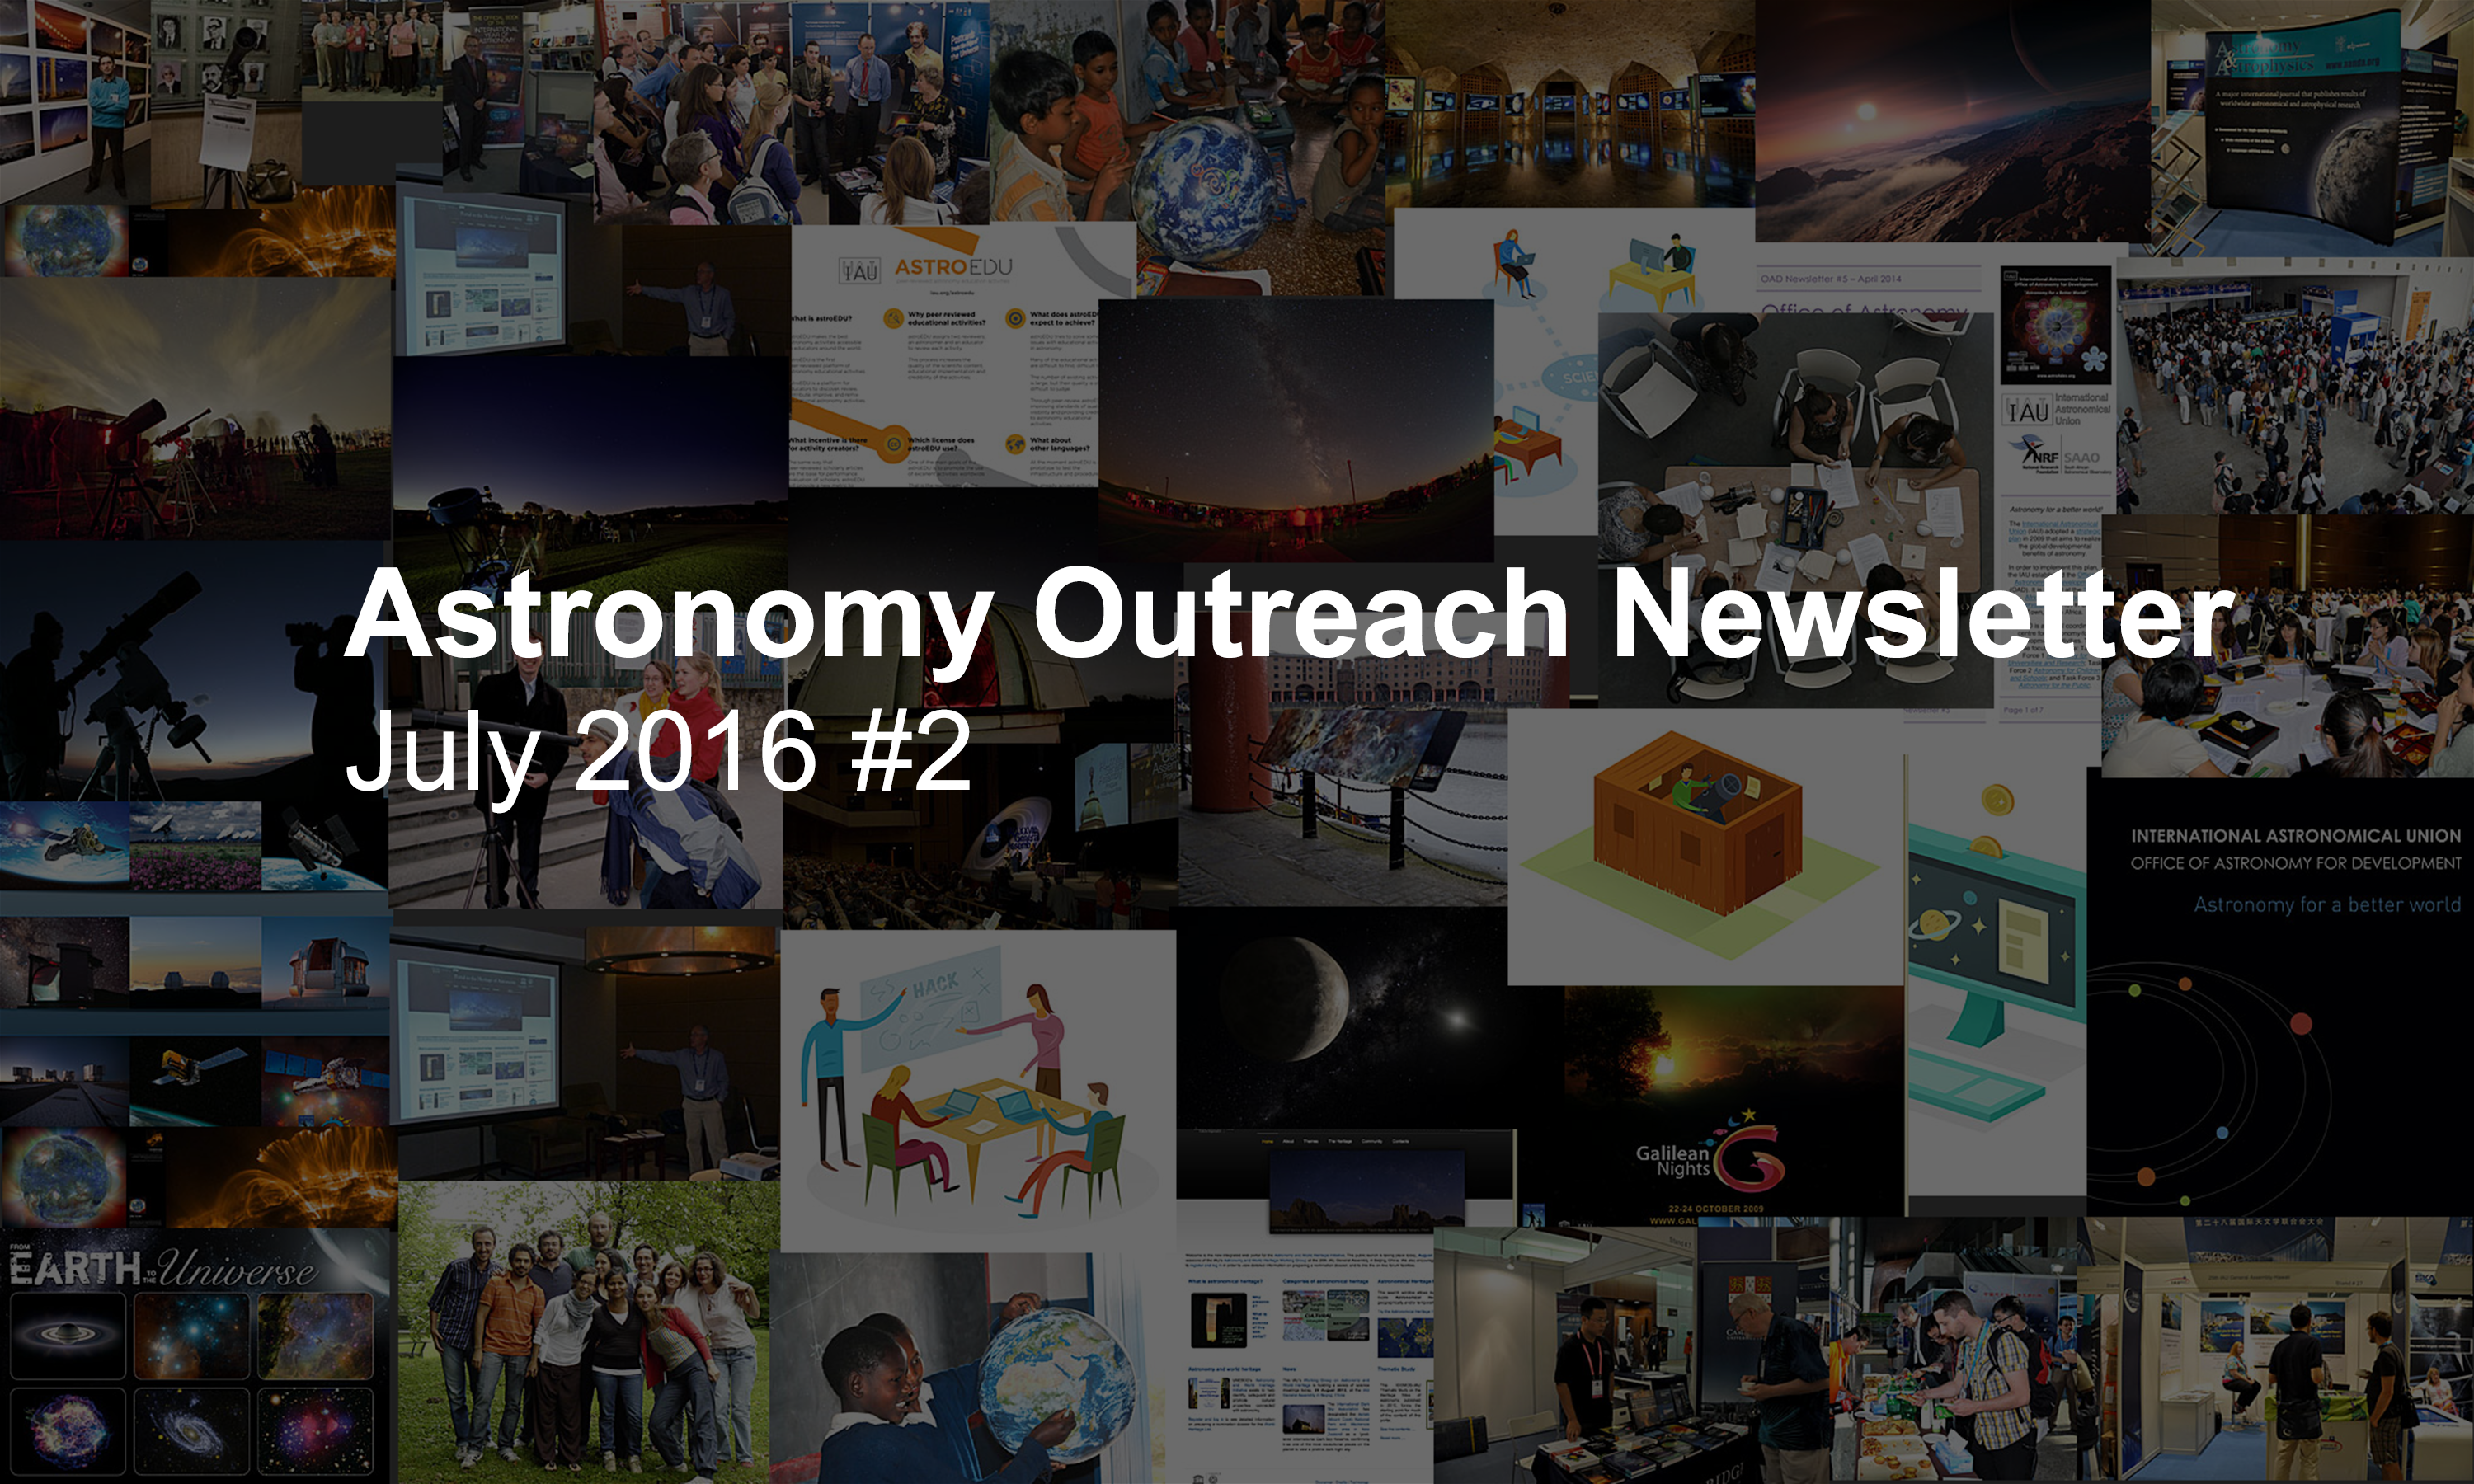

IAU Astronomy Outreach Newsletter #14 2016 (July 2016 #2)

IAU Astronomy Outreach Newsletter #14 2016 (July 2016 #2)

Credit: IAU